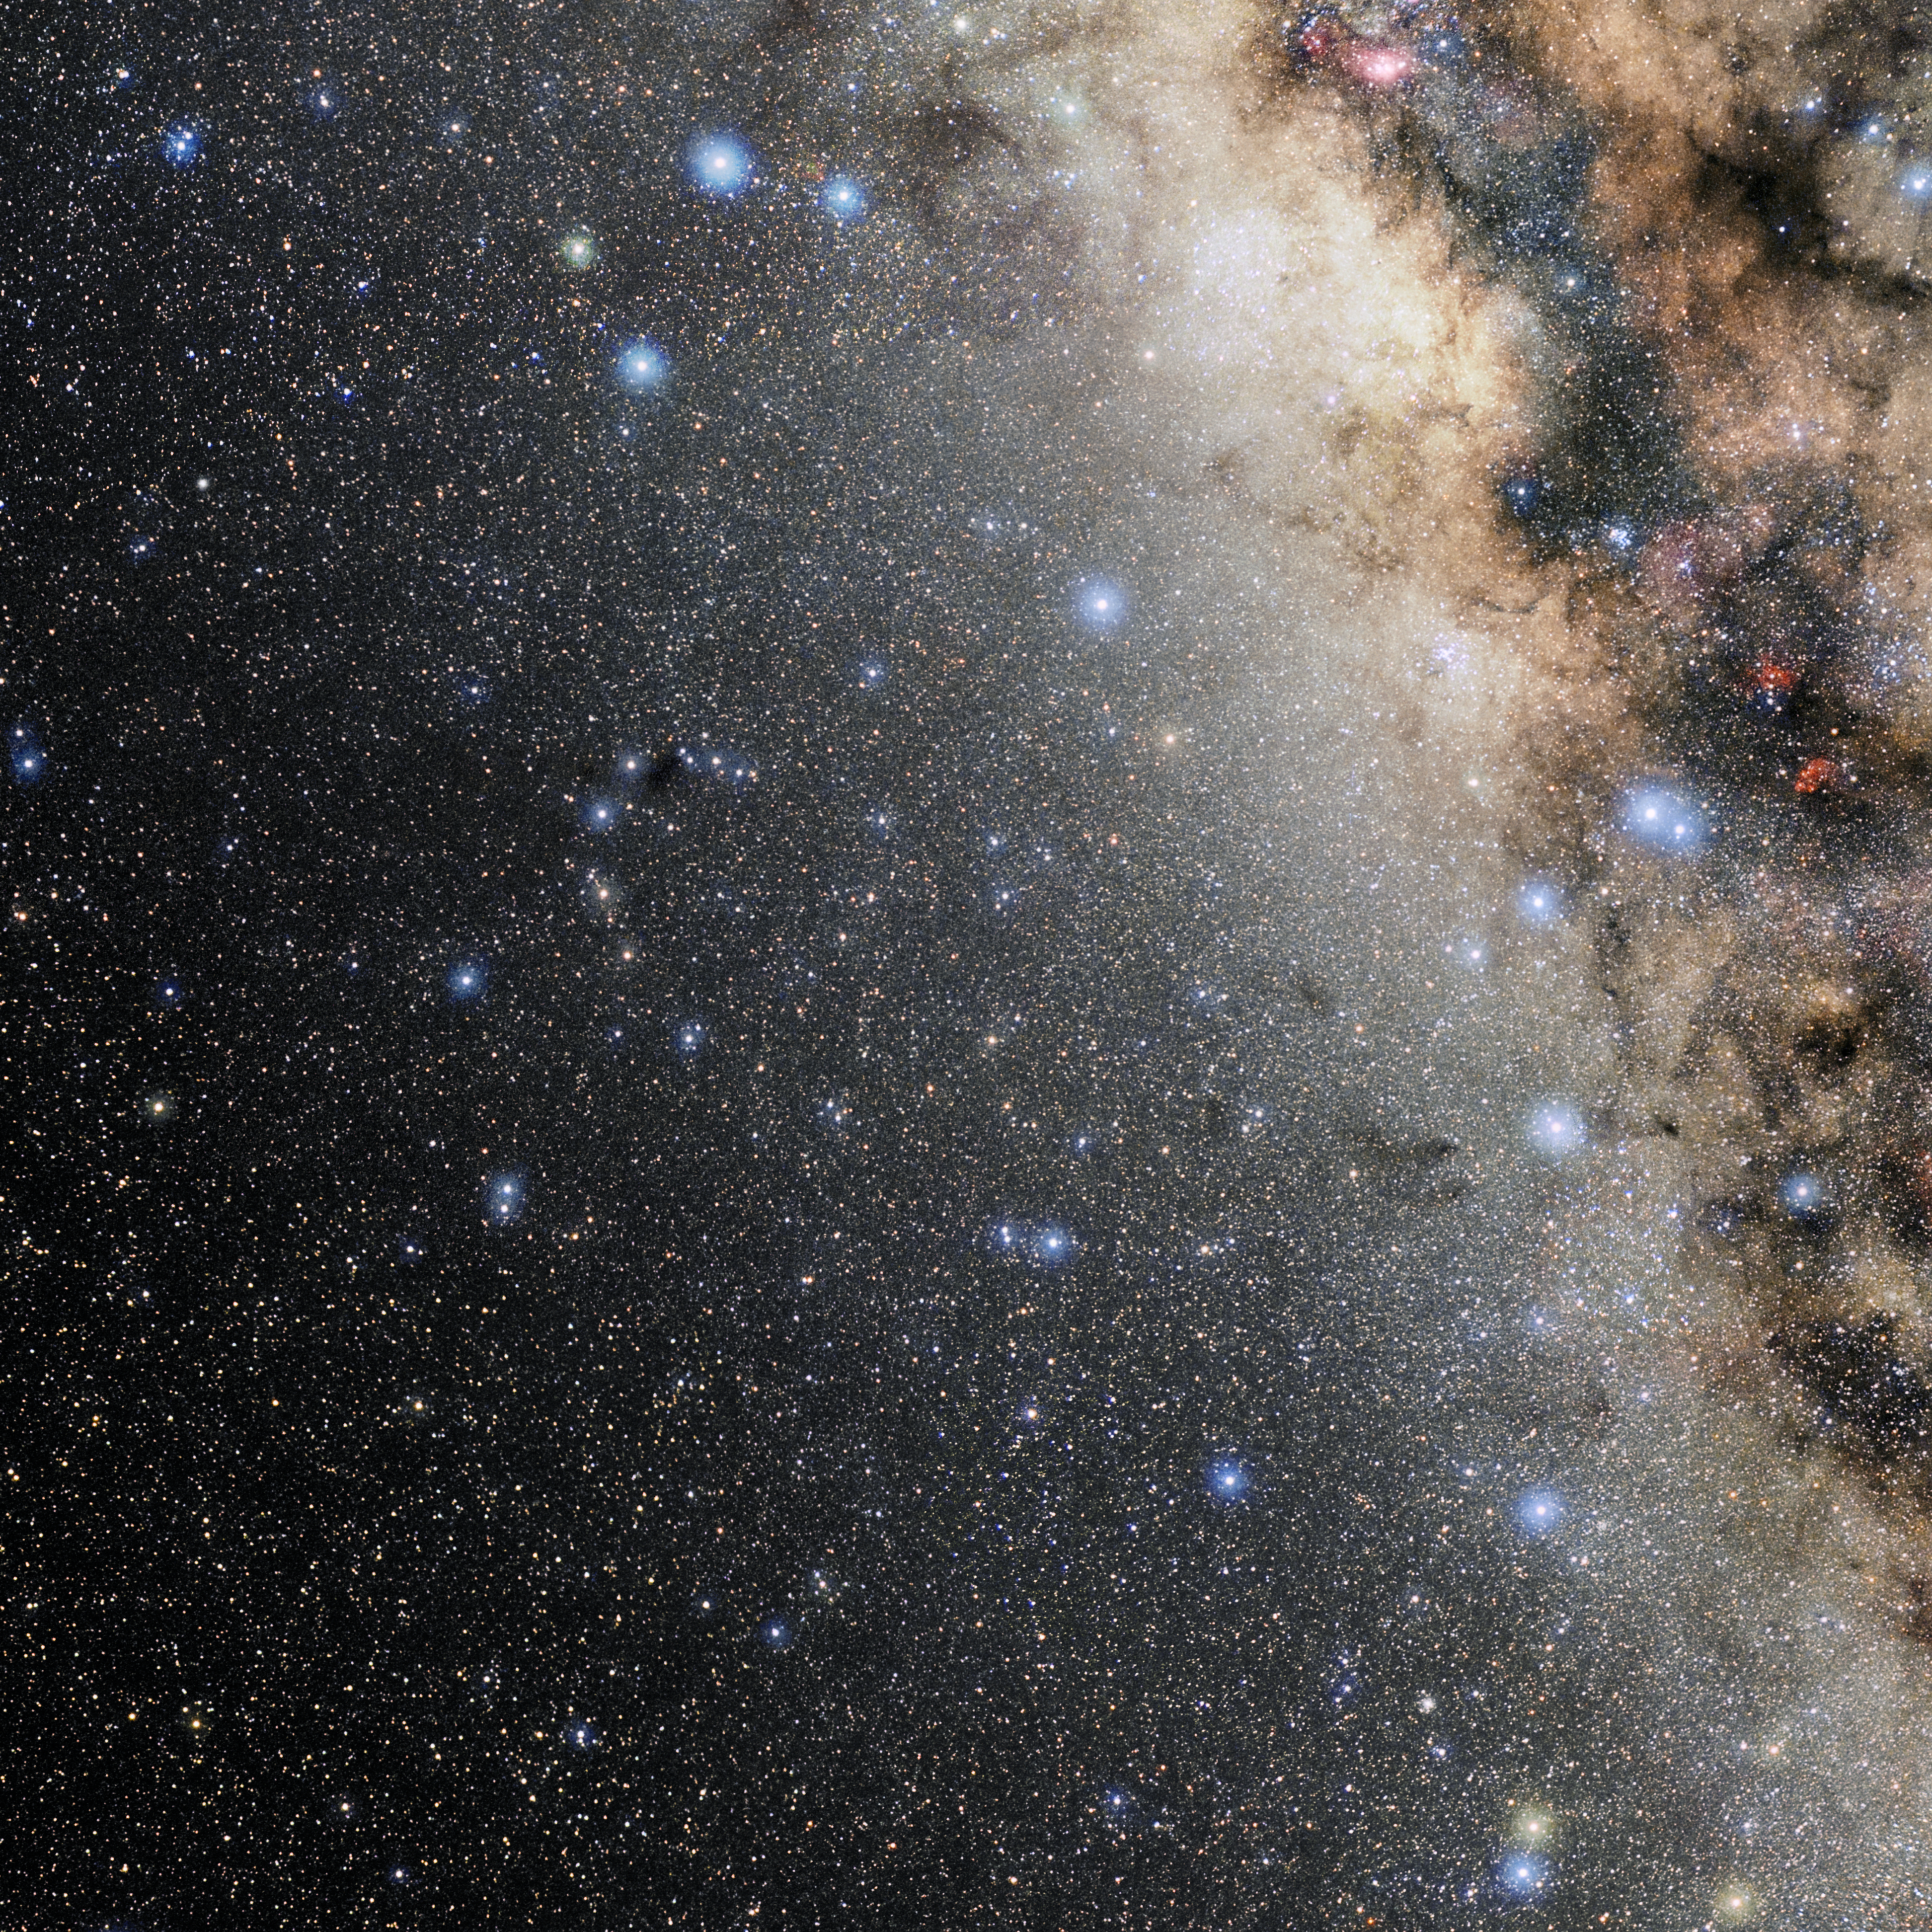

Corona Australis

Photo of the constellation Corona Australis produced by NOIRLab in collaboration with Eckhard Slawik, a German astrophotographer. Here is the annotated version.

Credit: E. Slawik/NOIRLab/NSF/AURA/M. Zamani